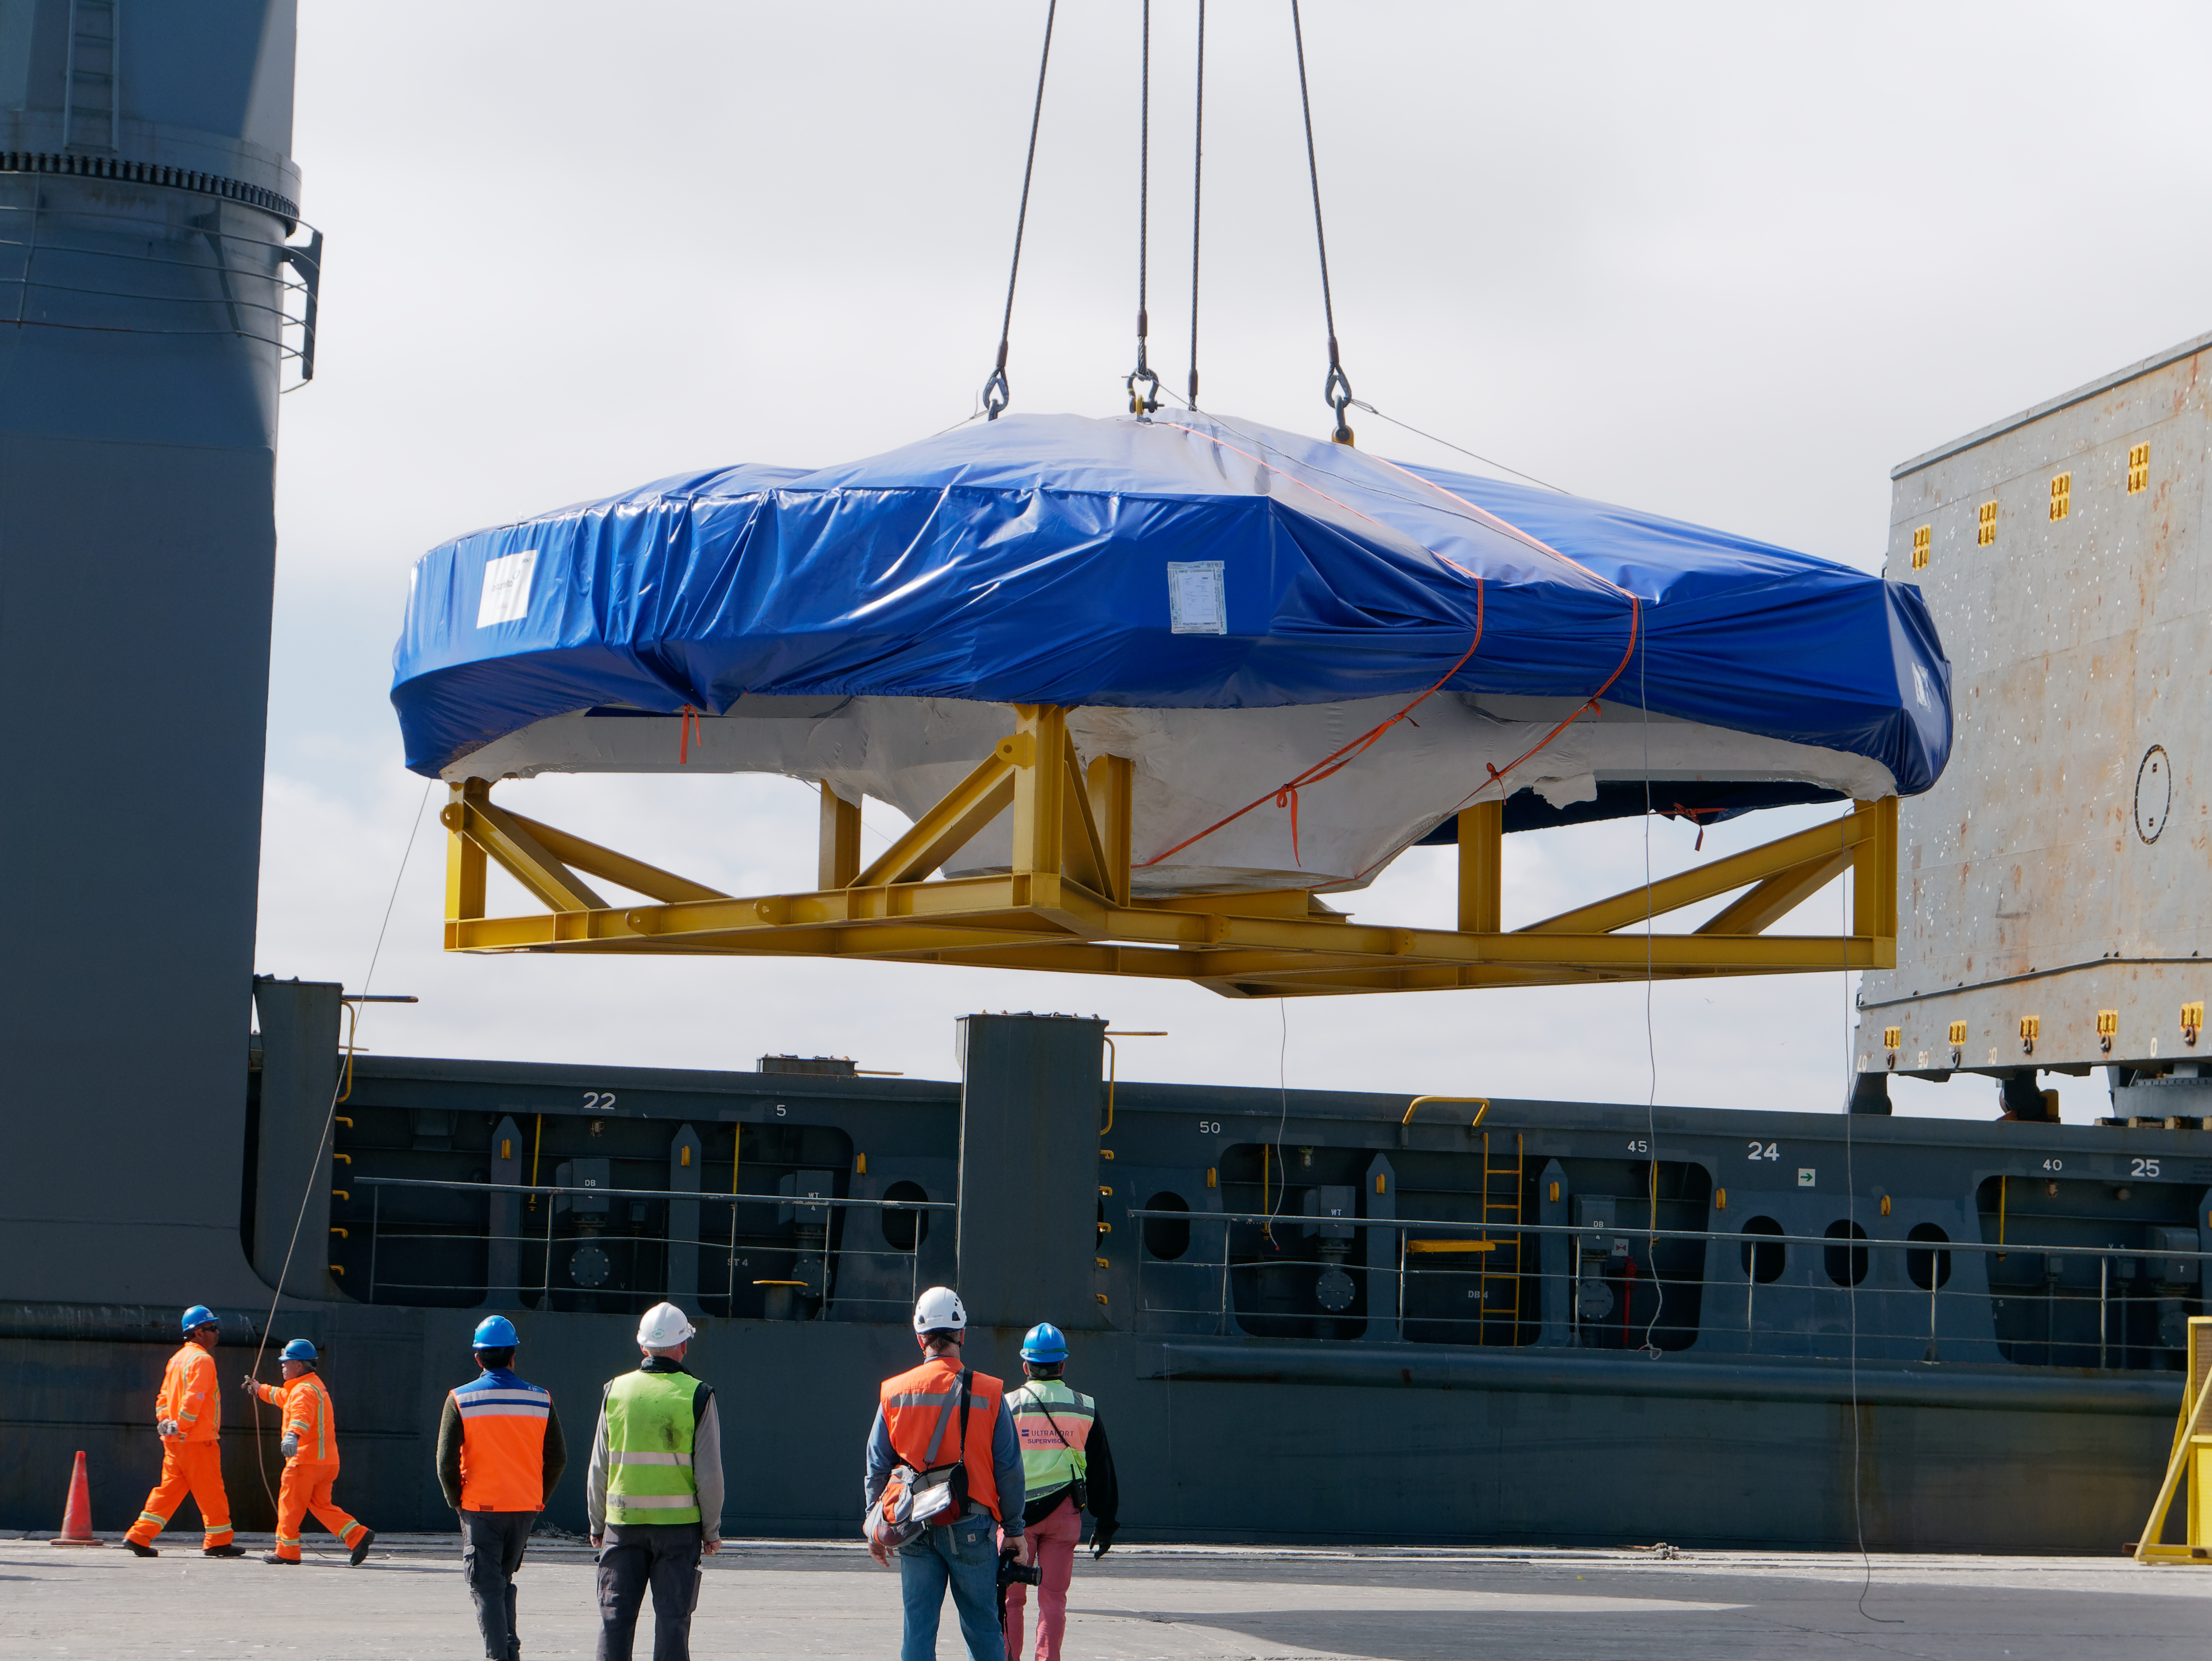

TMA Arrives in Coquimbo

On September 7, 2019, the ship carrying the LSST Telescope Mount Assembly (TMA) arrived in Coquimbo. The TMA was manufactured in Spain, and was disassembled into smaller pieces for shipping. Each piece was marine-wrapped to protect it during transport. Now the pieces will be loaded onboard a fleet of transport vehicles which will carry them to the LSST summit facility on Cerro Pachón.

Credit: Rubin Observatory/NSF/AURA